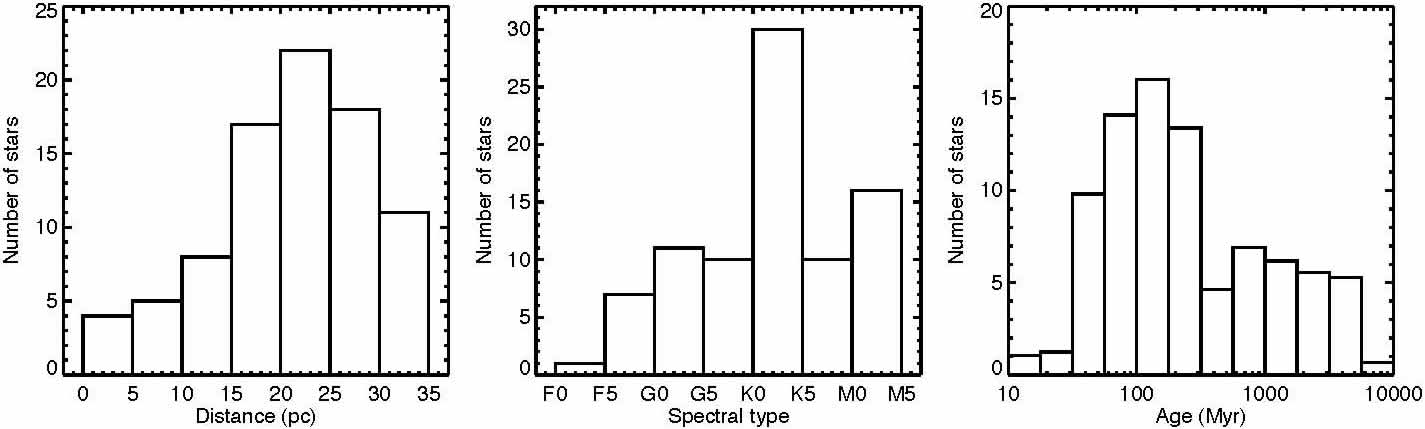

Distribution of distance, spectral type, and age of the 85 target stars of the GDPS

Distribution of distance, spectral type, and age of the 85 target stars of the GDPS.

Credit: International Gemini Observatory/NOIRLab/NSF/AURA